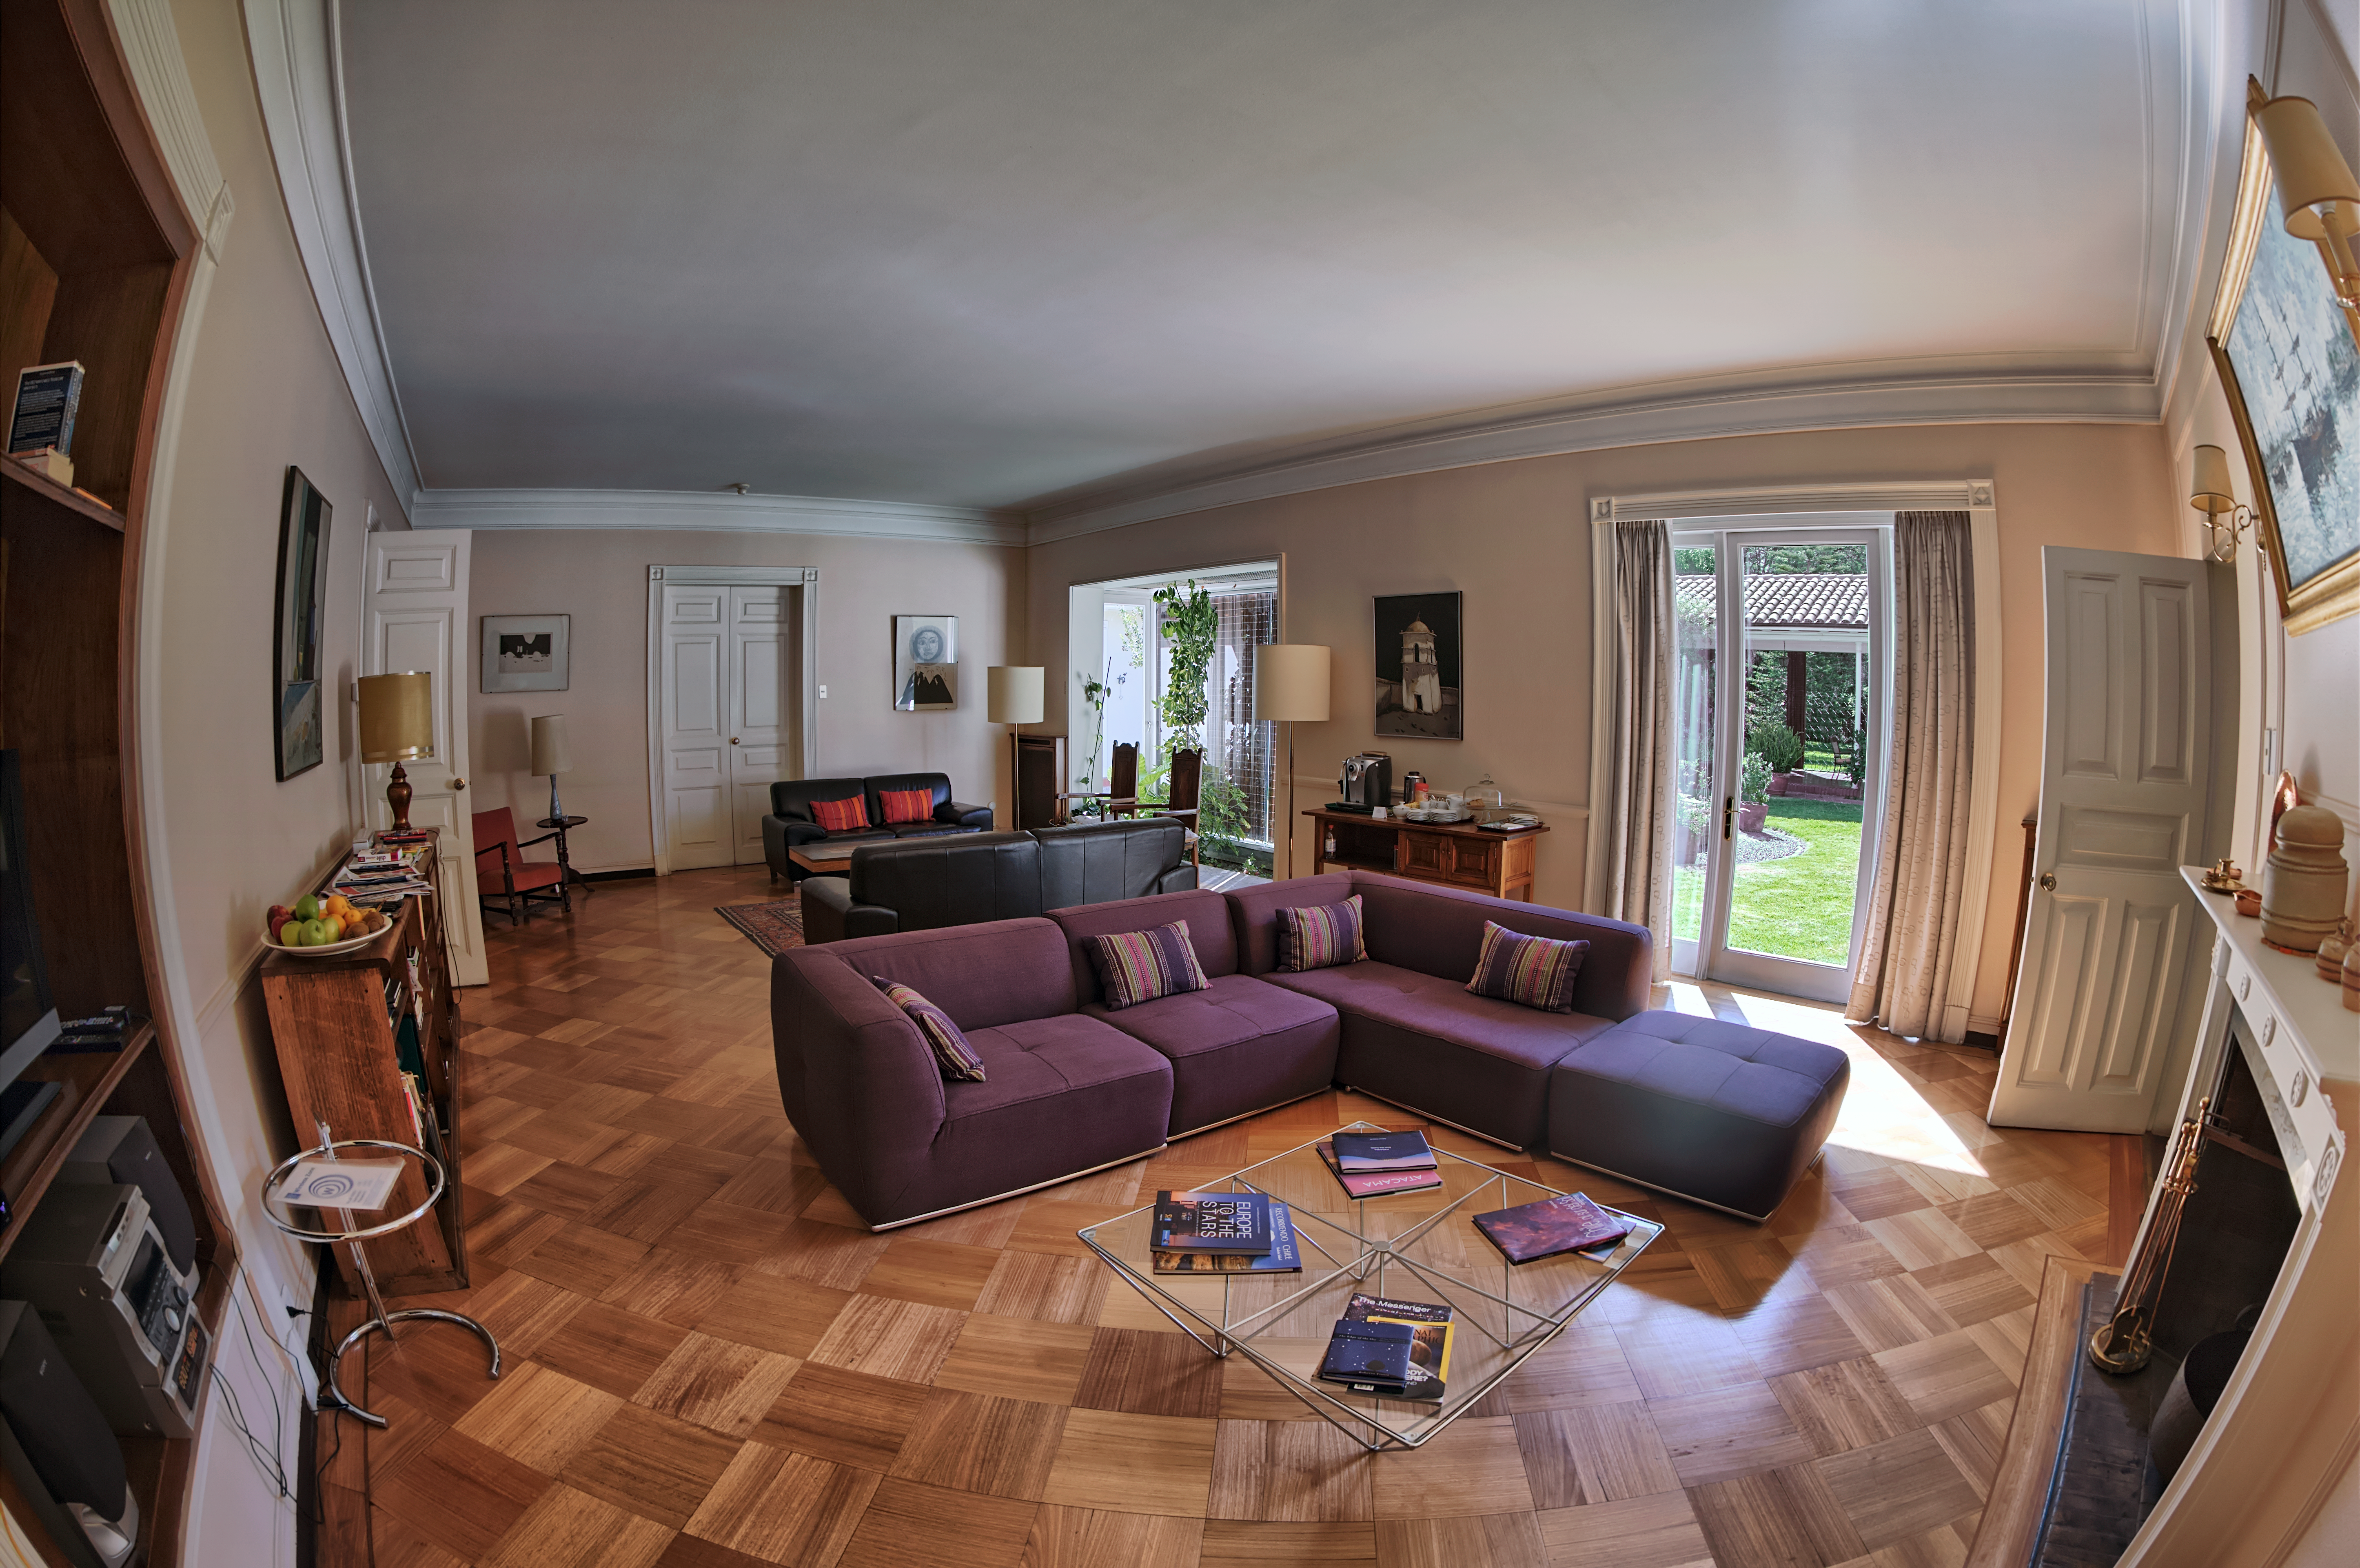

The Vitacura Guesthouse

The living room of the ESO Guesthouse in Vitacura — the official lodge for visiting astronomers and ESO staff travelling to ESO sites — is revealed in this image.

The astronomers and scientists involved in the exciting and innovative Pale Red Dot campaign — a scientific outreach project that will allow the public to follow a planet hunt as it happens — will stay at the Guesthouse whilst using the HARPS spectrograph, installed on ESO's 3.6-metre telescope at the La Silla Observatory.

Pale Red Dot is an international search for an Earth-like exoplanet around the closest star to us, Proxima Centauri. It will use HARPS, attached to ESO’s 3.6-metre telescope at La Silla Observatory, as well as the Las Cumbres Observatory Global Telescope Network (LCOGT) and the Burst Optical Observer and Transient Exploring System (BOOTES). The public will see how teams of astronomers with different specialities work together to collect, analyse and interpret data, which may or may not be able to confirm the presence of an Earth-like planet orbiting our nearest neighbour. The outreach campaign consists ofblog posts and social media updates on the Pale Red Dot Twitter account and using the hashtag#PaleRedDot. For more information visit the Pale Red Dot website: http://www.palereddot.org

Credit: ESO/A. Santerne